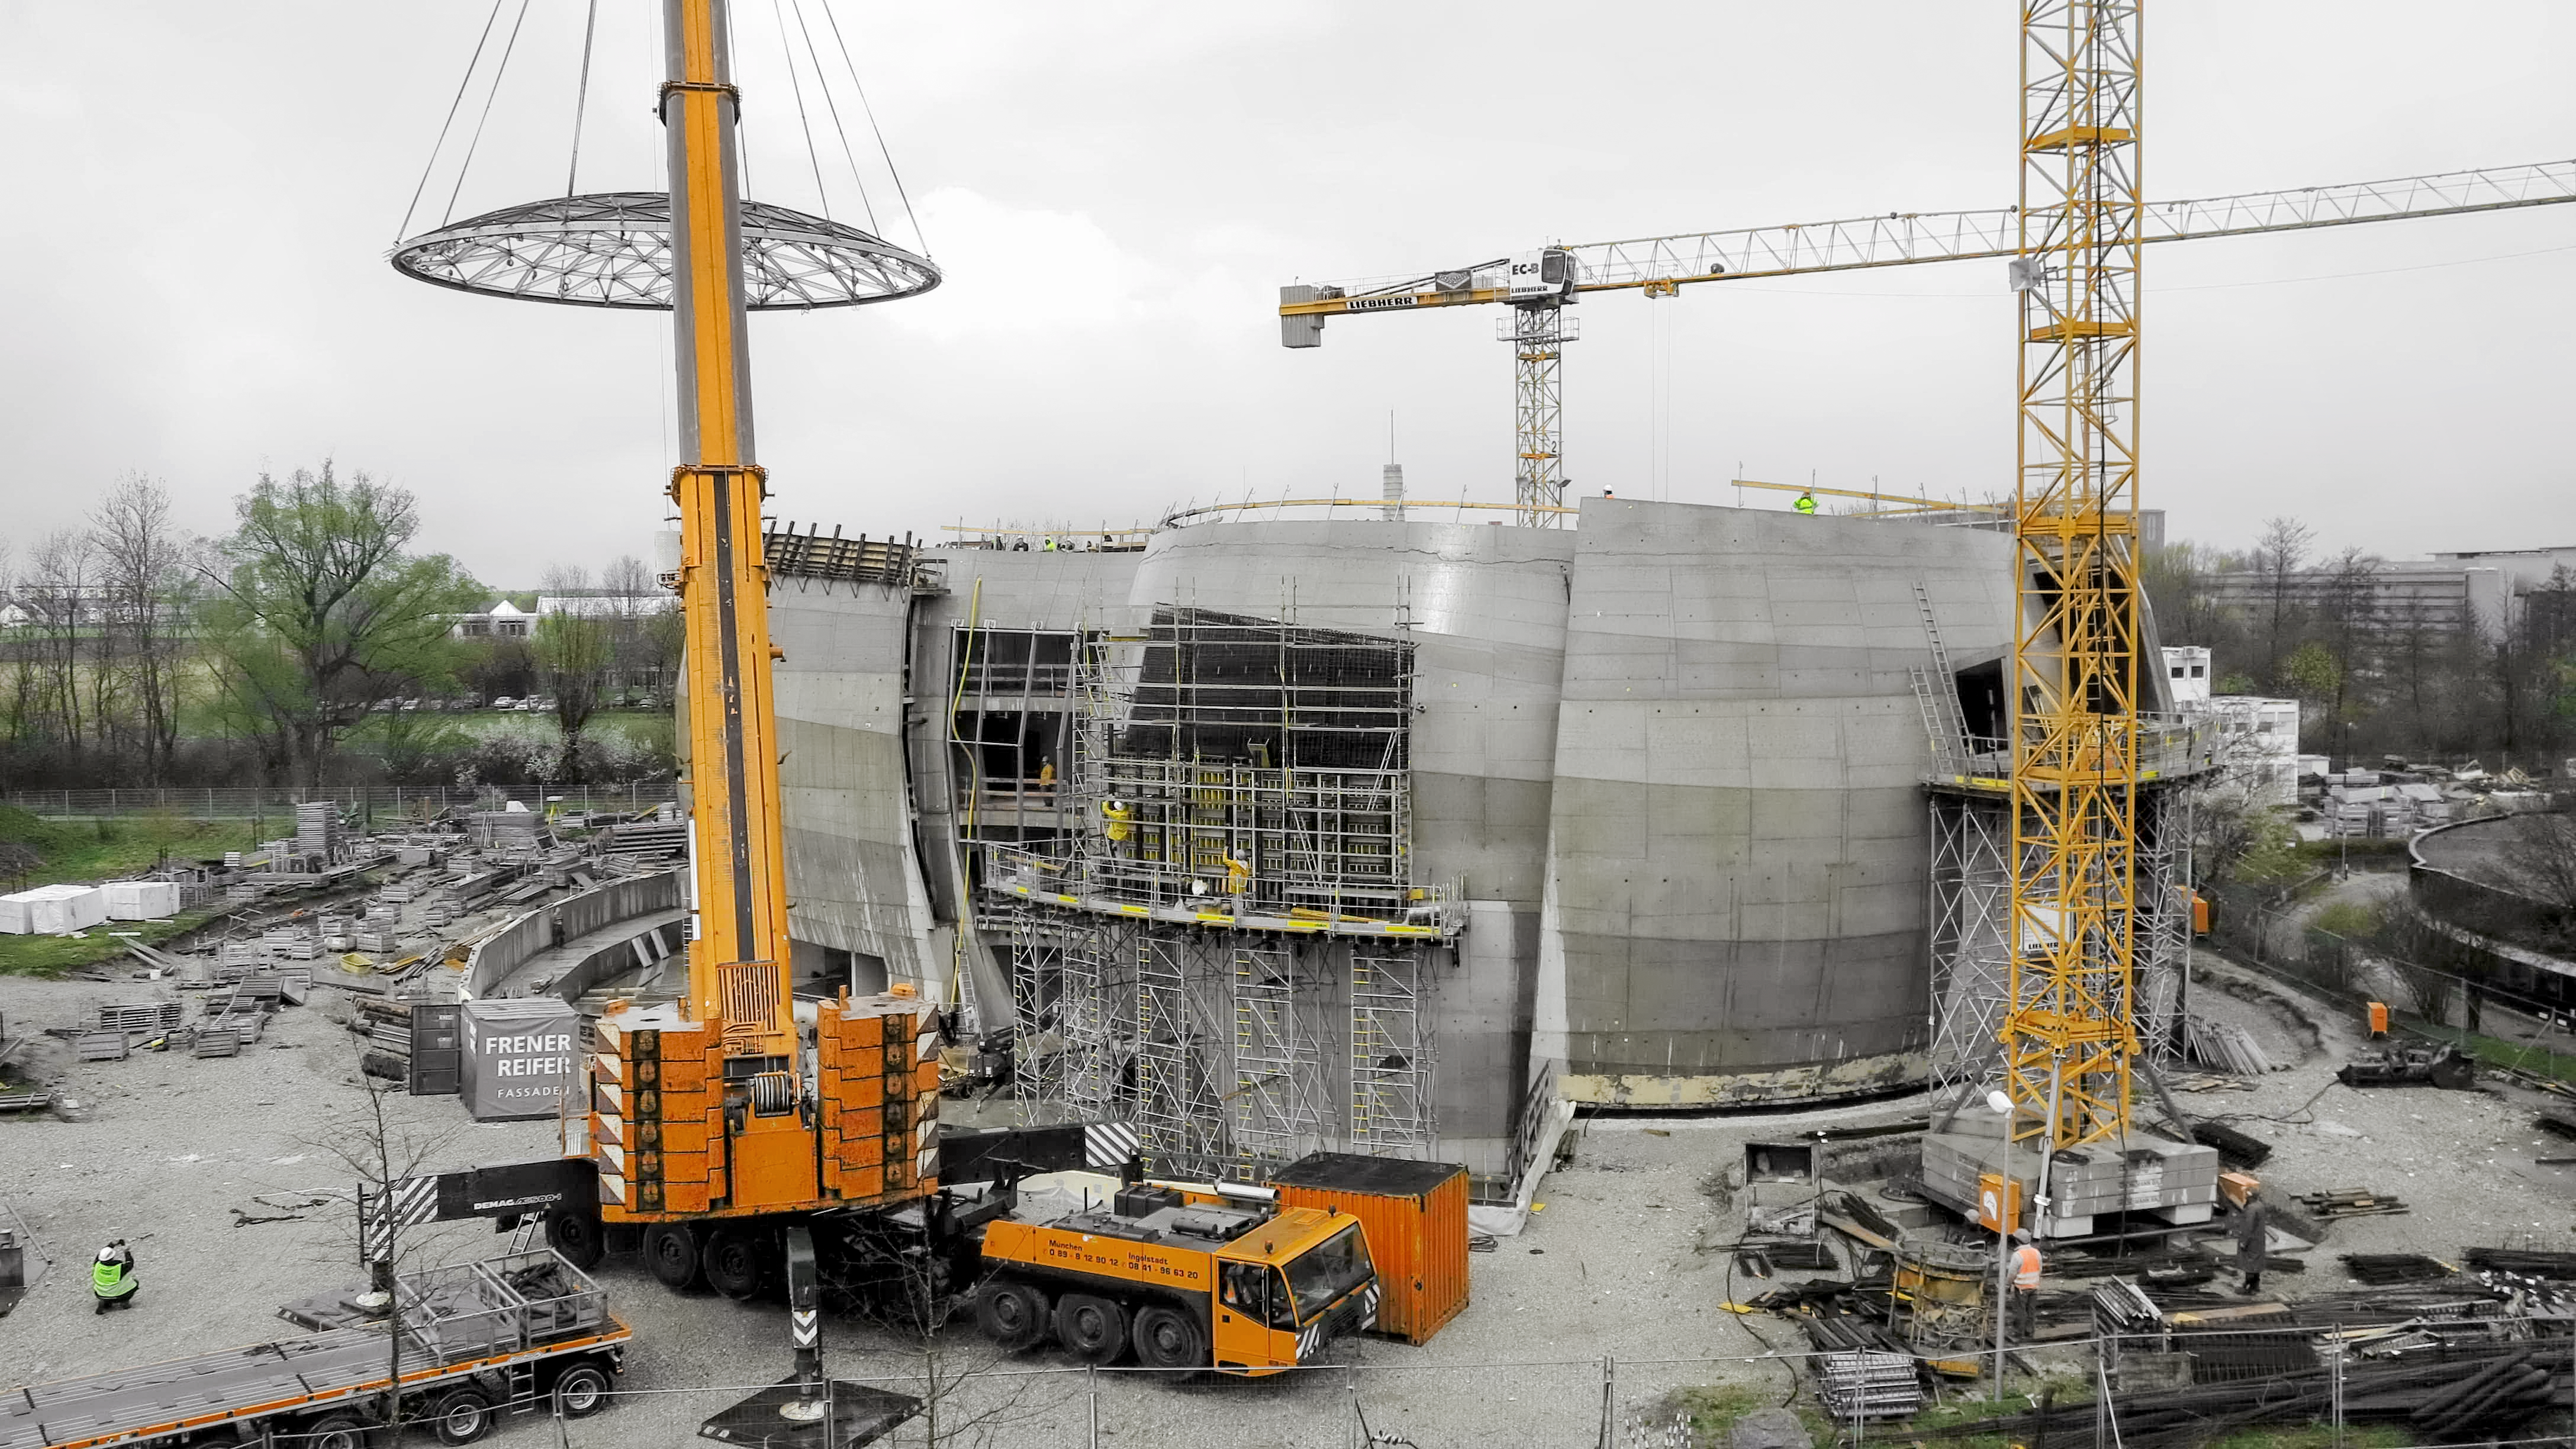

Some assembly required

Photo taken during the construction of the ESO Supernova Planetarium & Visitor Centre.

Credit: ESO